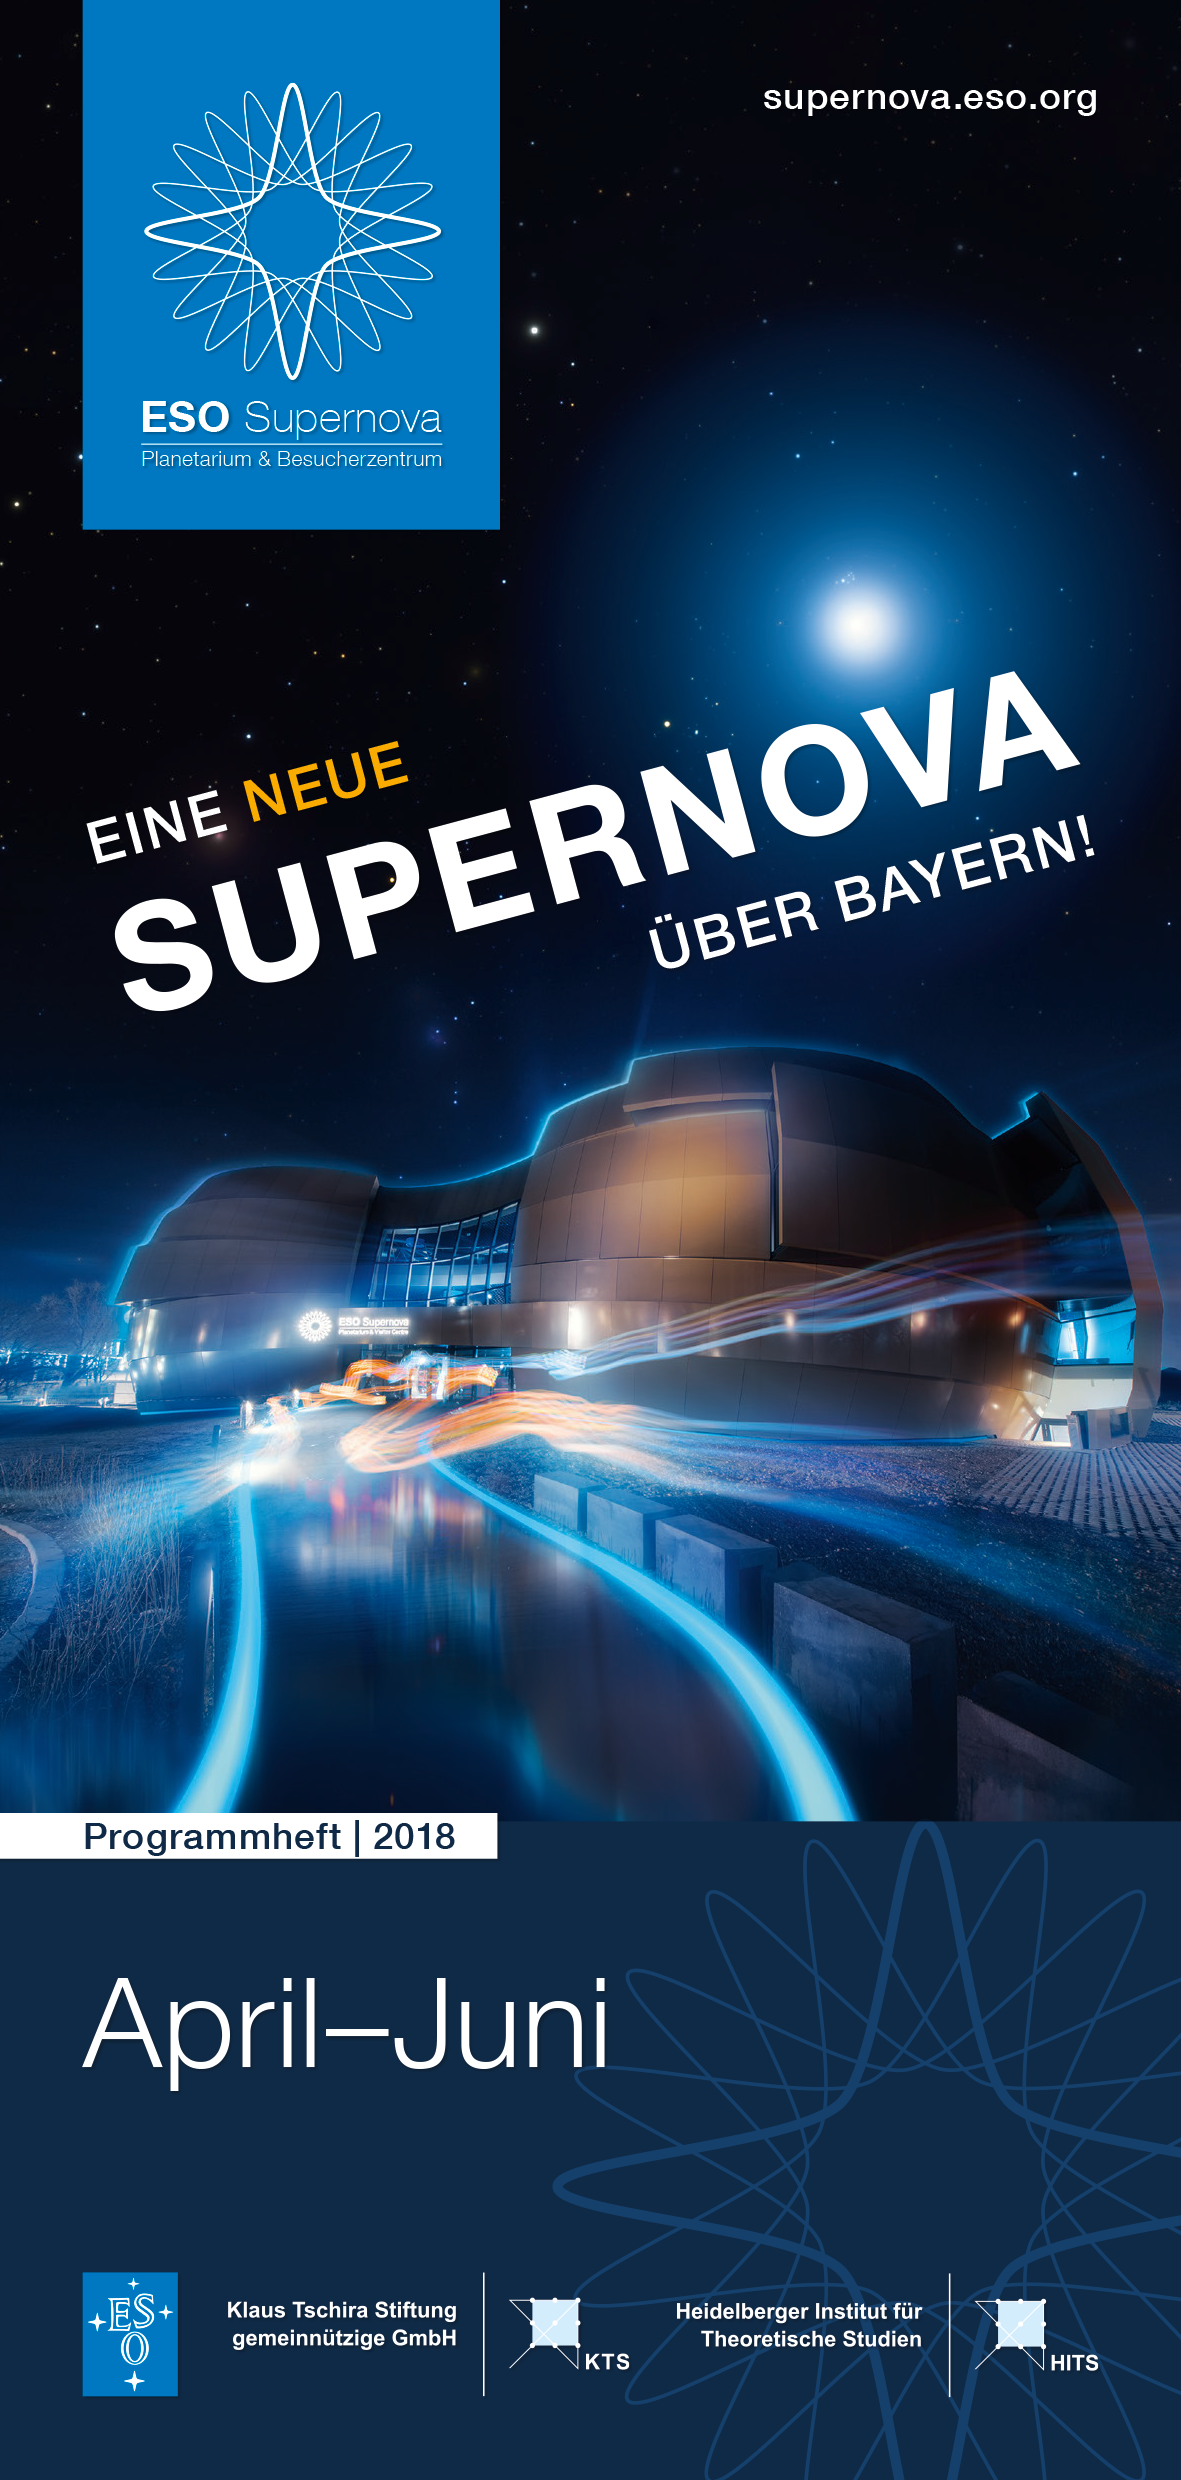

Image of front cover of programme (German version)

ES Supernova Programme (April-June) (German) cover.

Credit: ESO